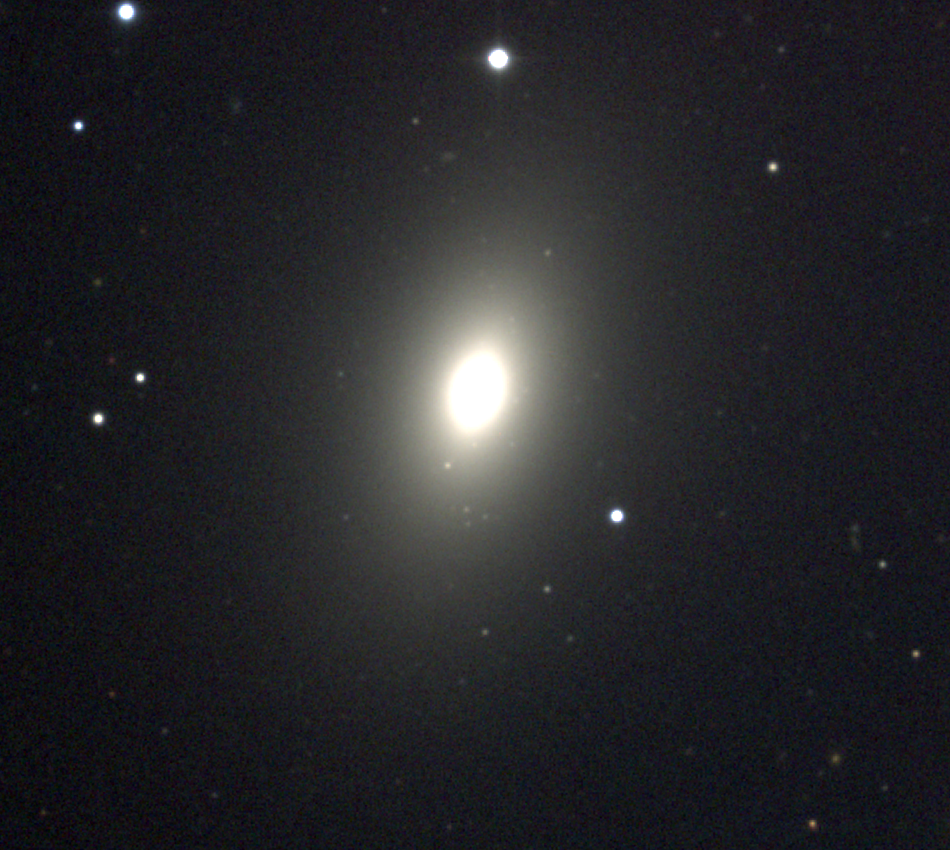

M59, NGC 4621

An elliptical galaxy of type E5 in the constellation Virgo, M59 is one of the many members of the Virgo Cluster. Although smaller than the giant ellipticals M49, M60, and above all M87 M87, it is by no means of negligible size. This picture shows the smooth mostly featureless structure typical of elliptical galaxies: it is a combination of B (25 minutes), V (14 minutes) and R (10 minutes) exposures from the KPNO 0.9m telescope in December 1996 and April 1998. The Virgo cluster also includes Messier galaxies M49, M58, M60, M61, M84, M85, M86, M87, M88, M89, M90, M91, M98, M99, and M100.

Credit: NOIRLab/NSF/AURA